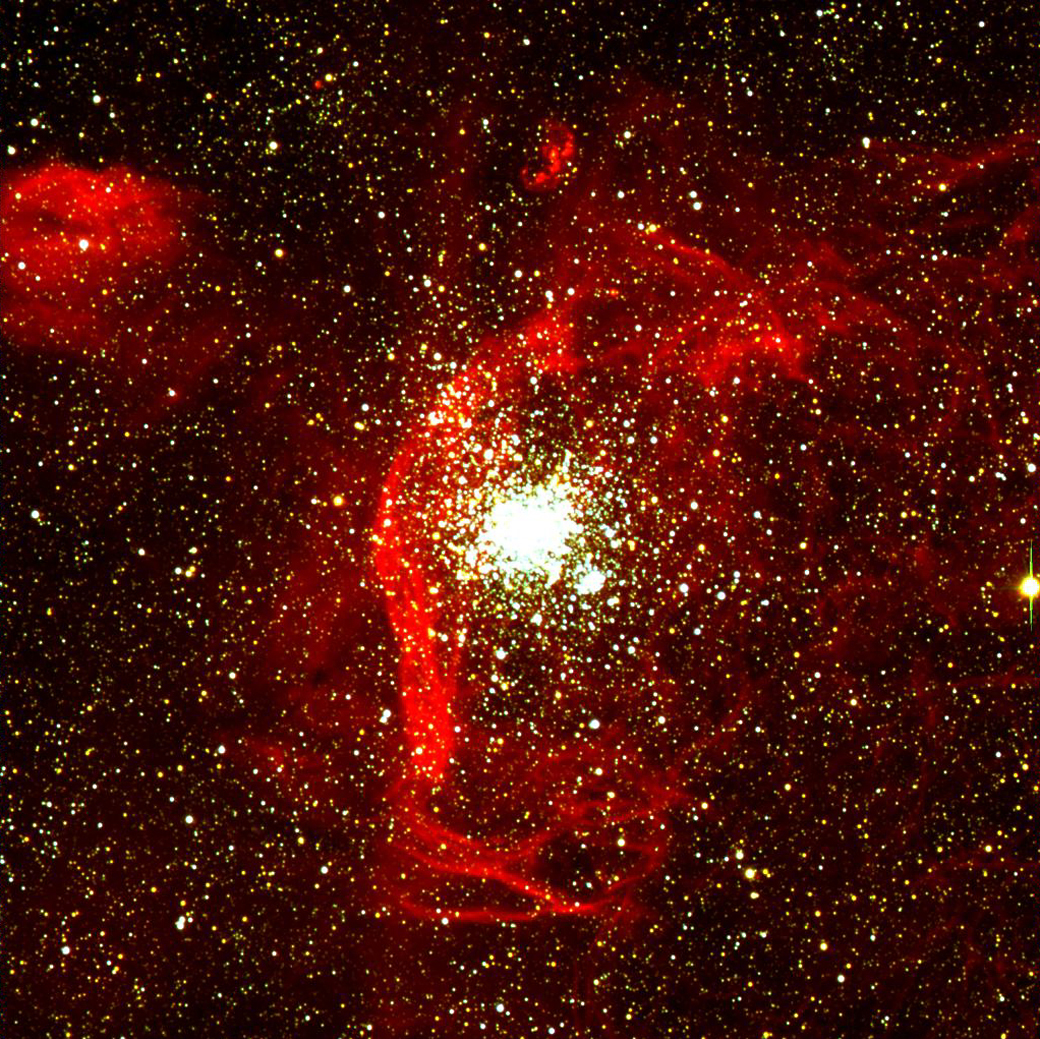

Stellar cluster NGC 1850 in the LMC

Colour a composite of three individual exposures, taken with FORS1 at the VLT UT1 on 3 February 1999. They were obtained through B (blue), V (green), and H-alpha (red) filters, and each of them was bias-subtracted and flat-fielded before combination. The field-of-view is 6.8 x 6.8 arcmin 2, corresponding to an area of just over 300 x 300 light-years 2 at the distance of the Large Magellanic Cloud. The exposure times were 60, 60 and 450 seconds and the image quality was 1.0, 0.7 and 0.8 arcsec (FWHM) for the B, V, and H-alpha frames, respectively. The intensity scale is linear for the B and V images and logarithmic for H-alpha, in order to enhance the fine structure of the faintest parts of the nebulosity. North is 33° to the right of the vertical. It is a composite of blue and green images plus an image in the light of Hydrogen. It shows that there is indeed still much gas around NGC 1850. While part of this may well be the remnant of the "parent" gas cloud (i.e. the one from which both clusters were born), the presence of filaments and of various sharp "shocks", e.g. to the left and below NGC 1850, offers support to the theory of supernova-induced star birth in the younger of the two clusters. Some "protostars" are located near or in some of the filaments — this is interpreted as additional evidence for that theory. The nebulosity directly above the main cluster, that is shaped like a "3", is the well-known supernova remnant N103B which itself may also be associated with NGC 1850.

Credit: ESO